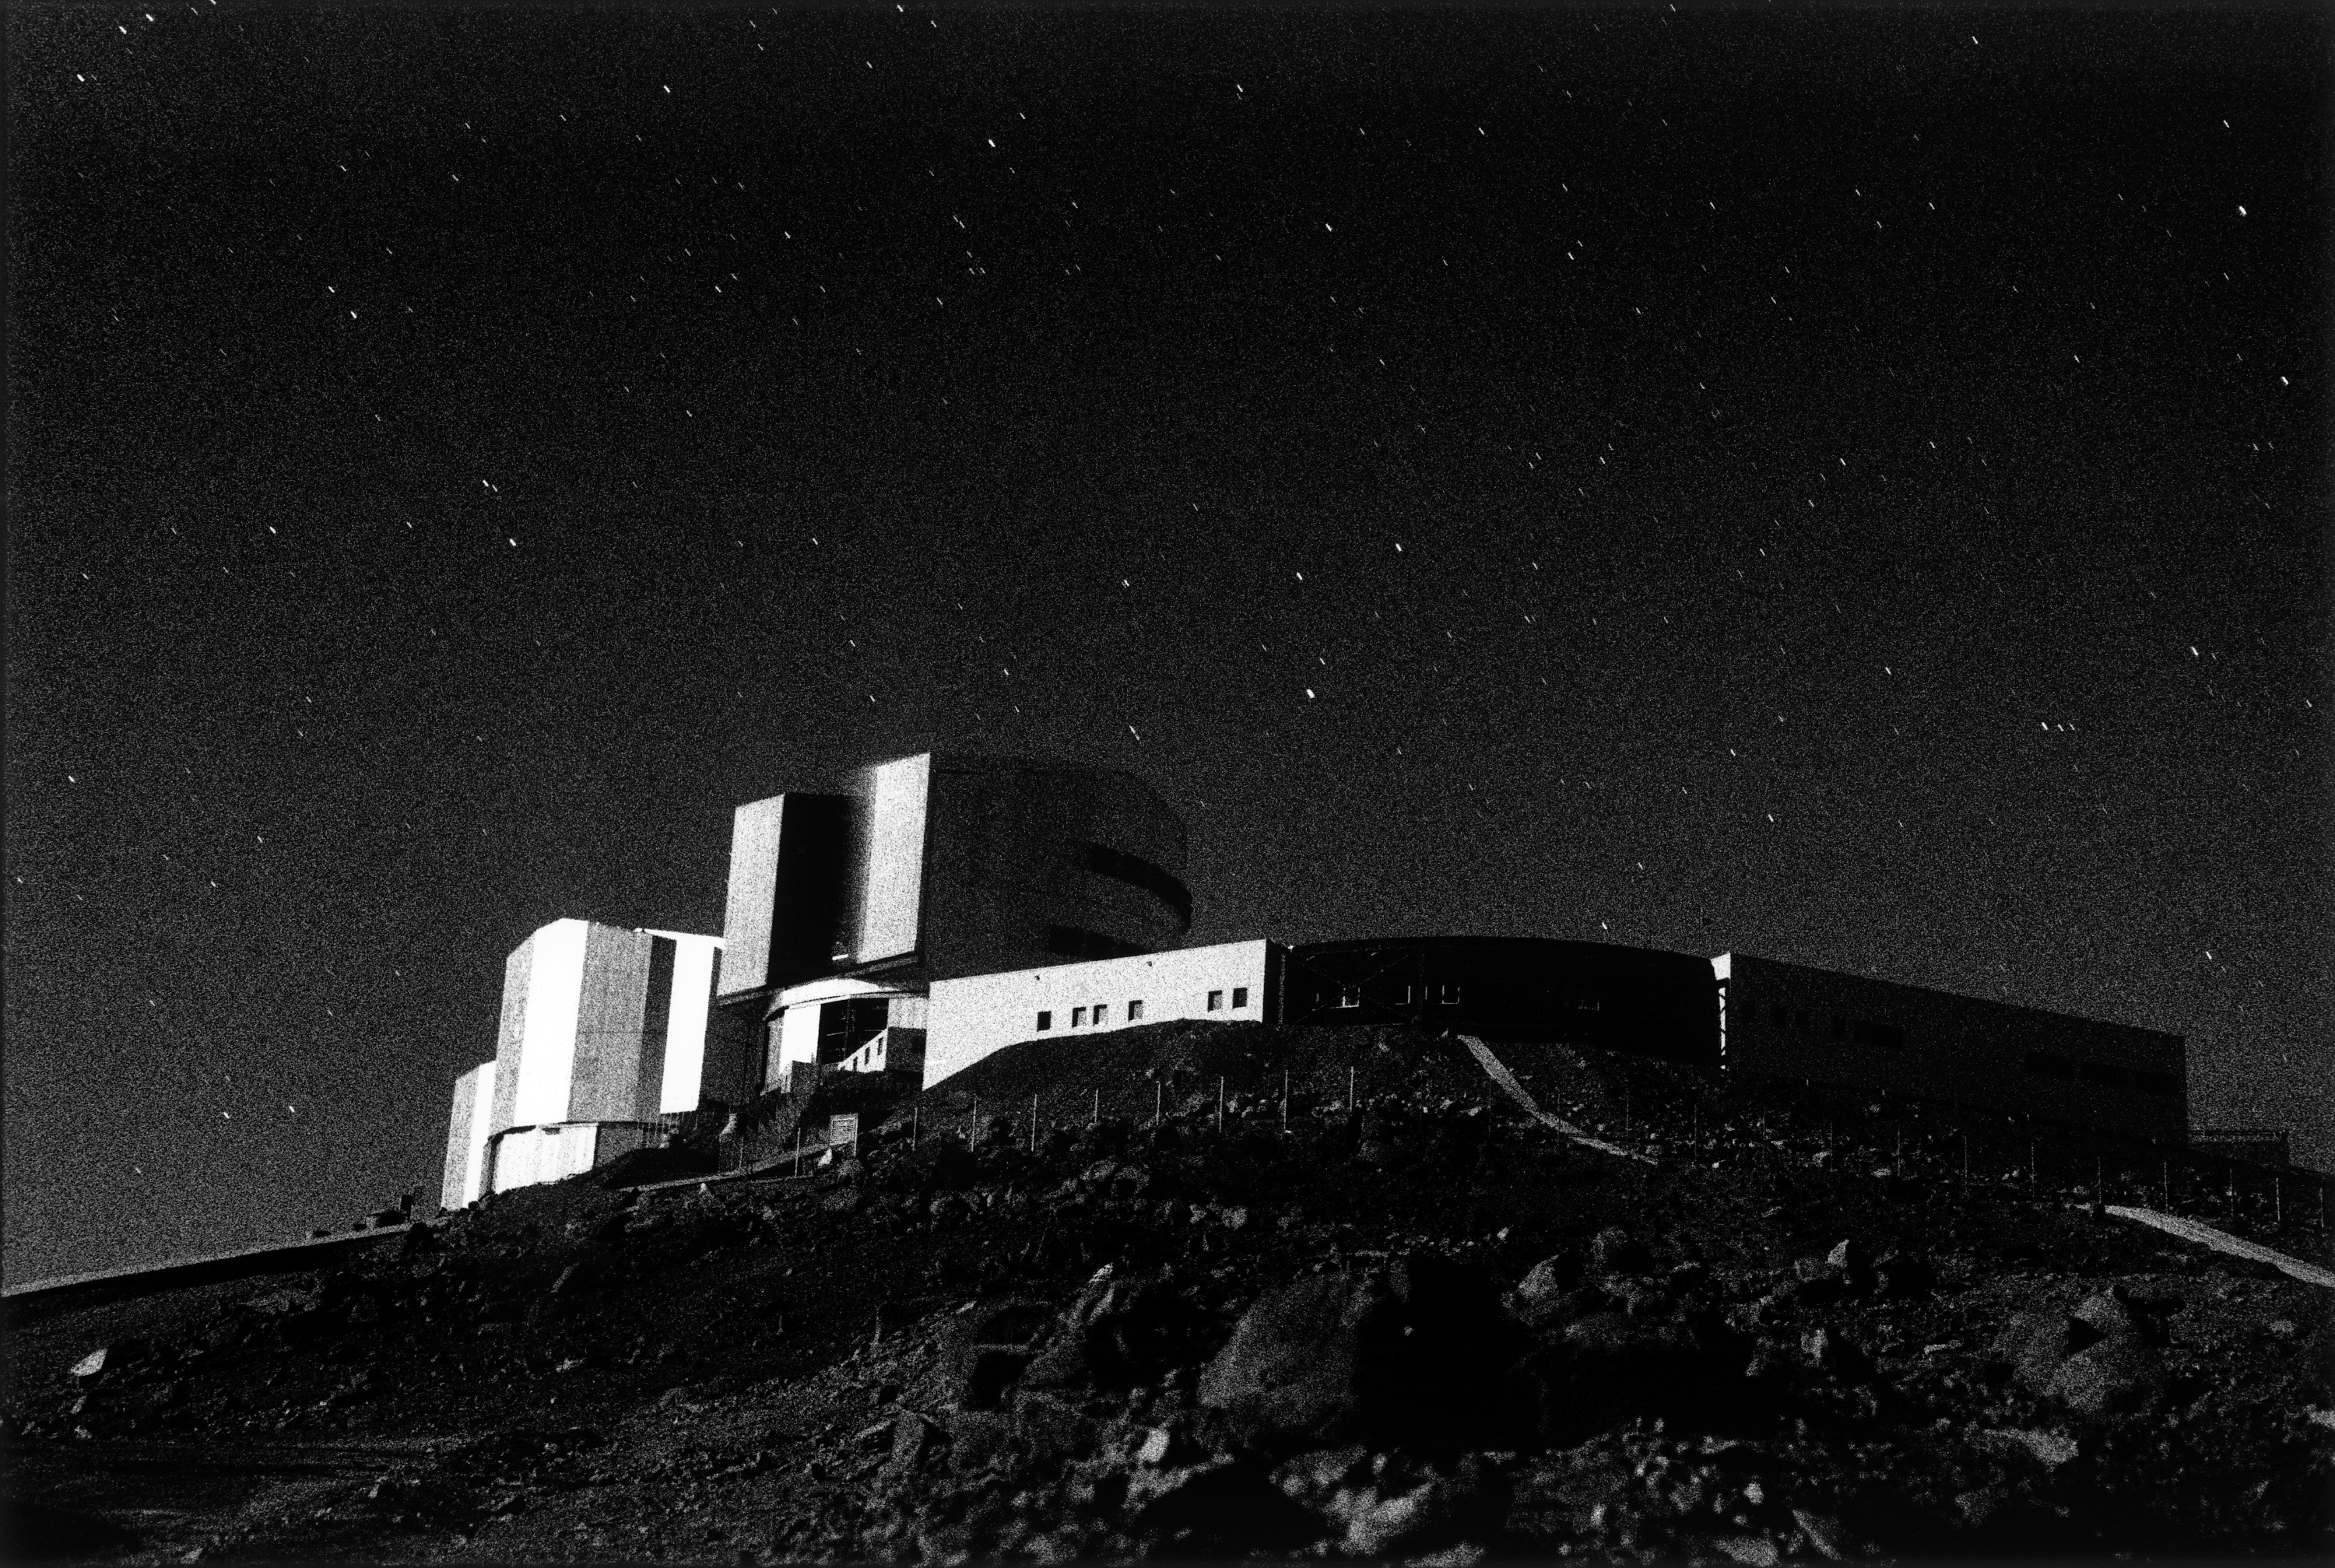

ANTU enclosure rotating

Afterglow after sunset.

Credit: ESO/H.H.Heyer